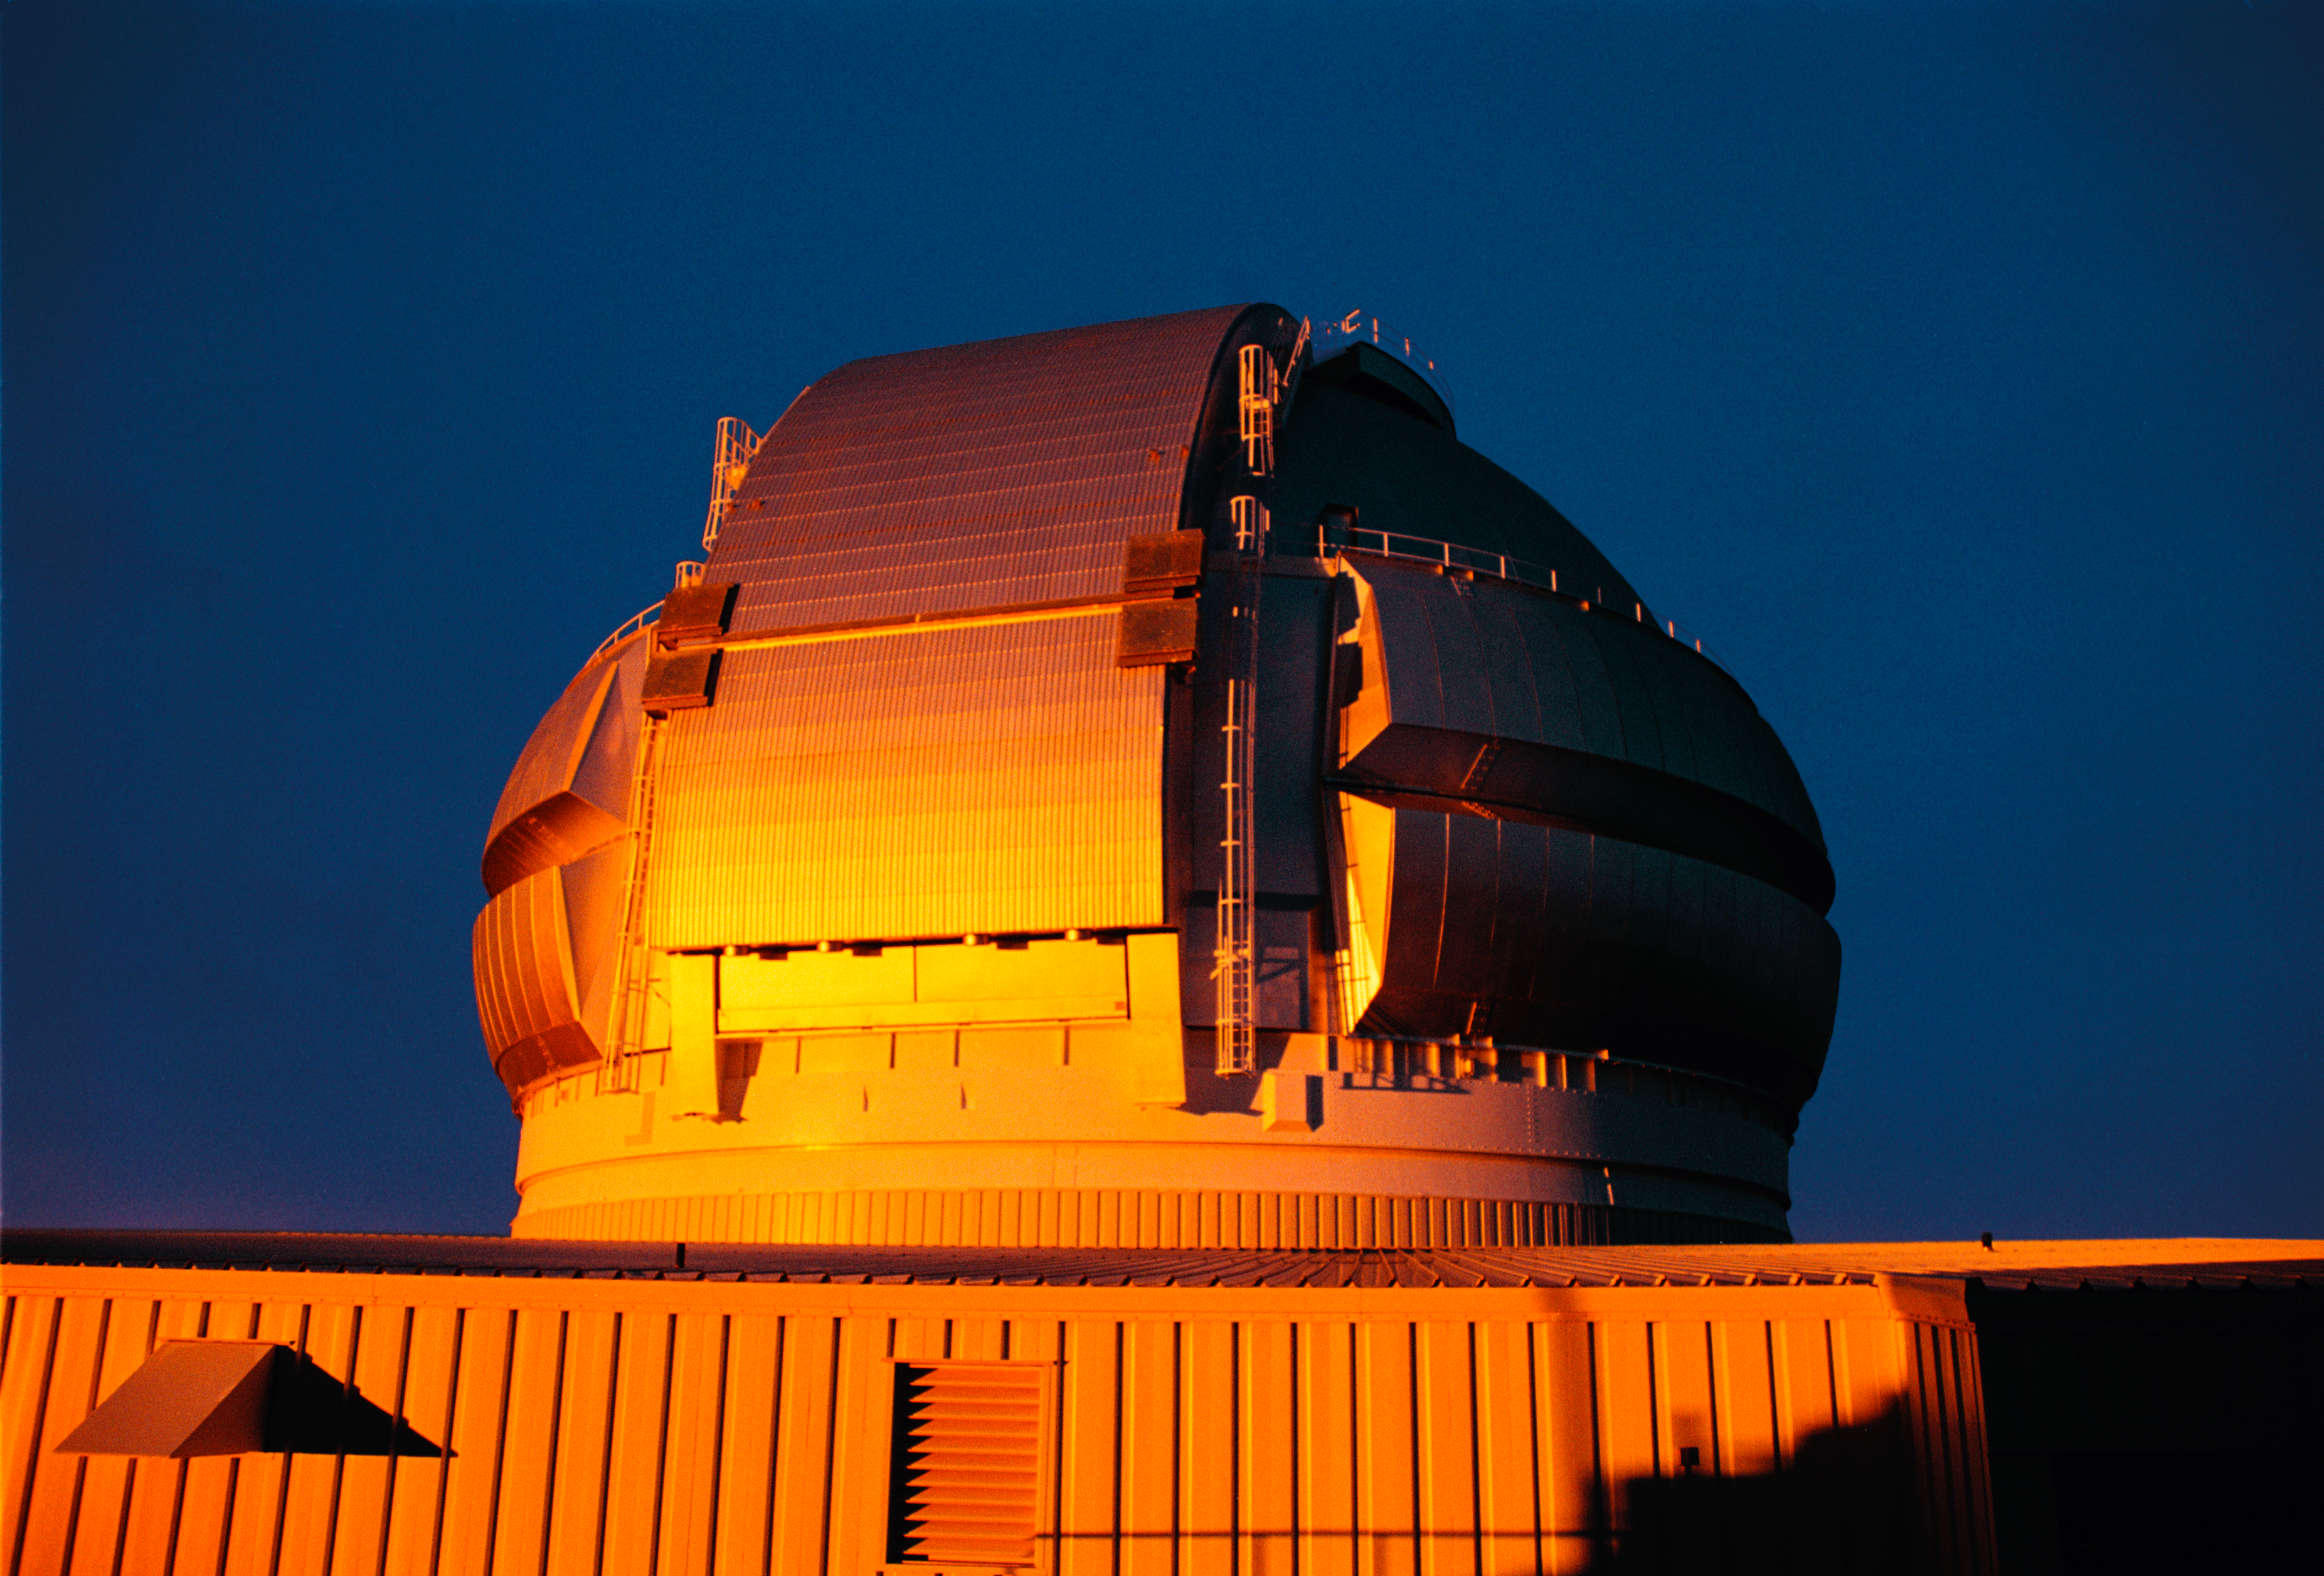

Gemini North at sunset

Sunset reflected off the northern Gemini 8-meter telescope on Mauna Kea, Hawaii.

Credit: NOIRLab/NSF/AURA